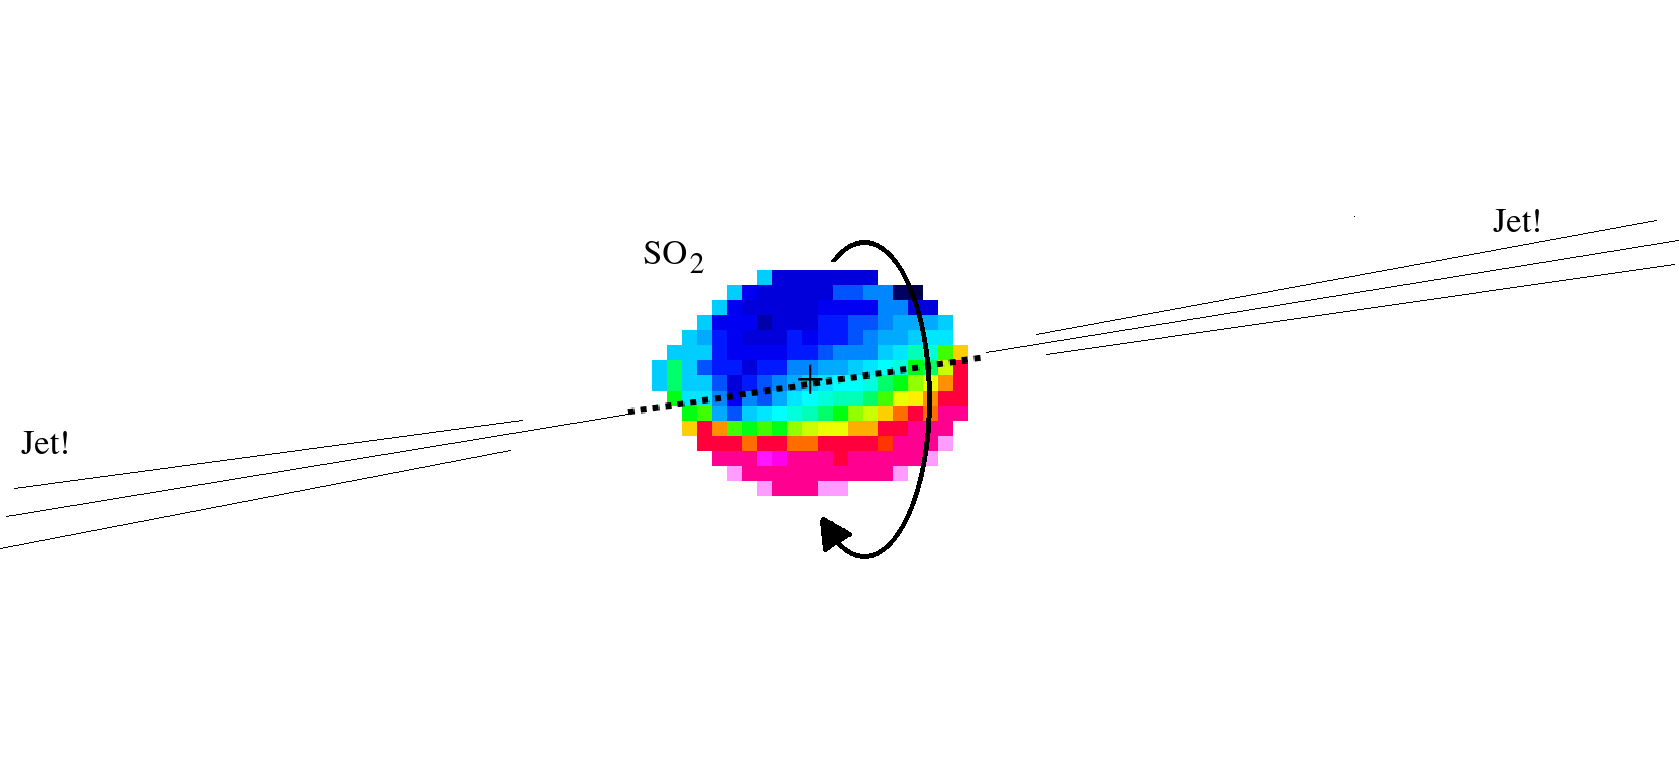

Emission of sulfur dioxide molecules

The coloured area is where ALMA detected emission of sulfur dioxide molecules toward G345.4938+01.4677. The colours indicate the velocity of the gas: blue shows it coming closer, while red shows it moving away. The colour distribution observed is characteristic of material rotating in protoplanetary disks around the protostar. The curved arrow shows the direction of the rotation, indicating that the stream material is ejected through the poles of the disk.

Credit: ALMA (ESO/NAOJ/NRAO)